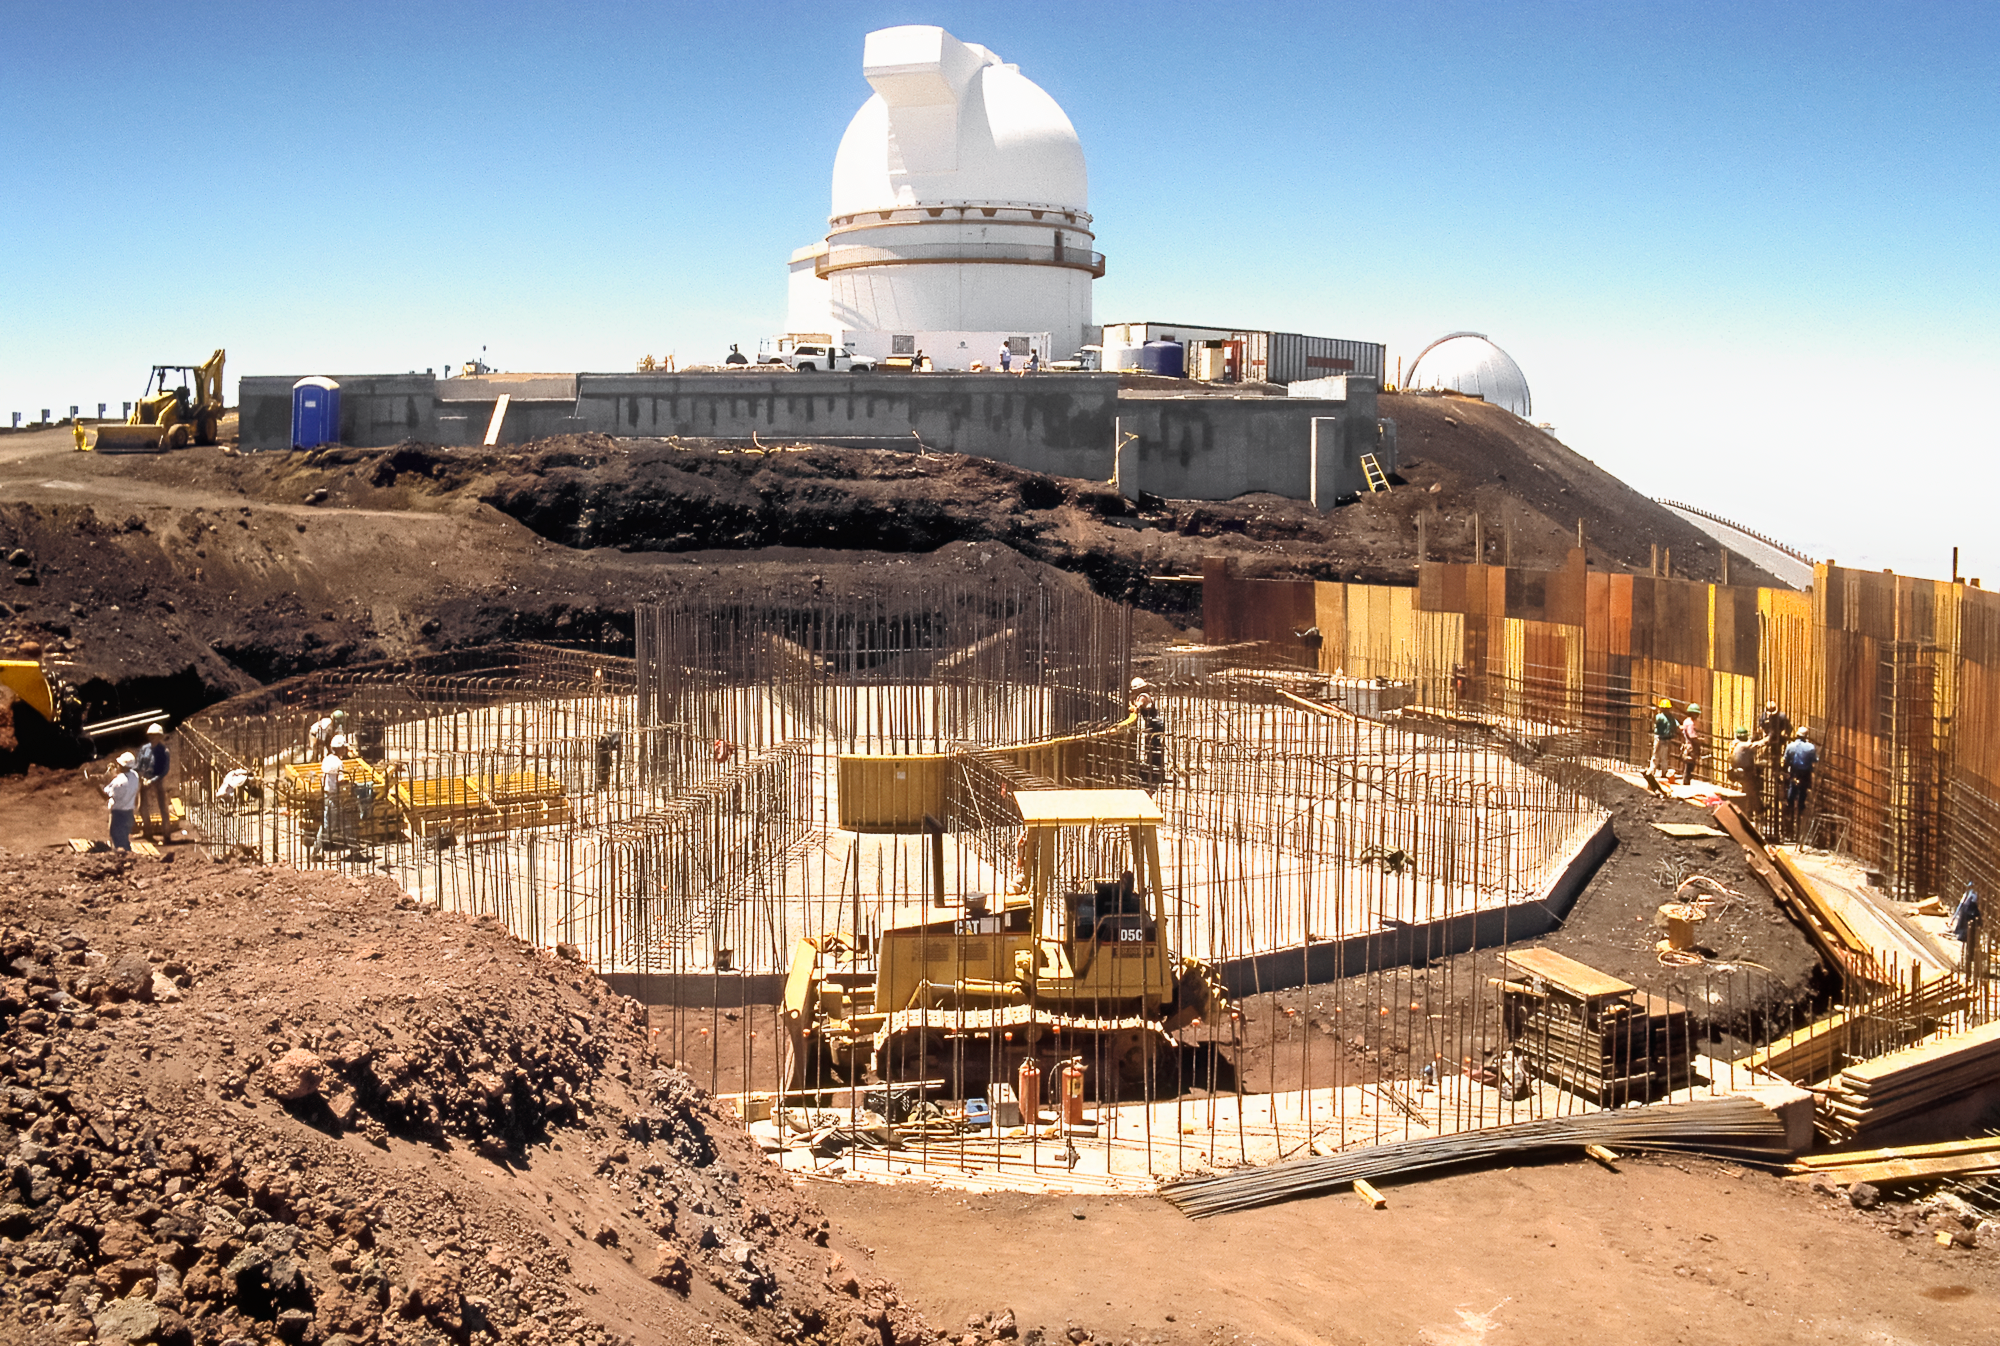

Gemini North Under Construction

High above the blanket of clouds and near the summit of Maunakea in Hawai‘i, a construction crew is busy building Gemini North telescope. This image was taken in 1995.

Credit: NOIRLab/NSF/AURA